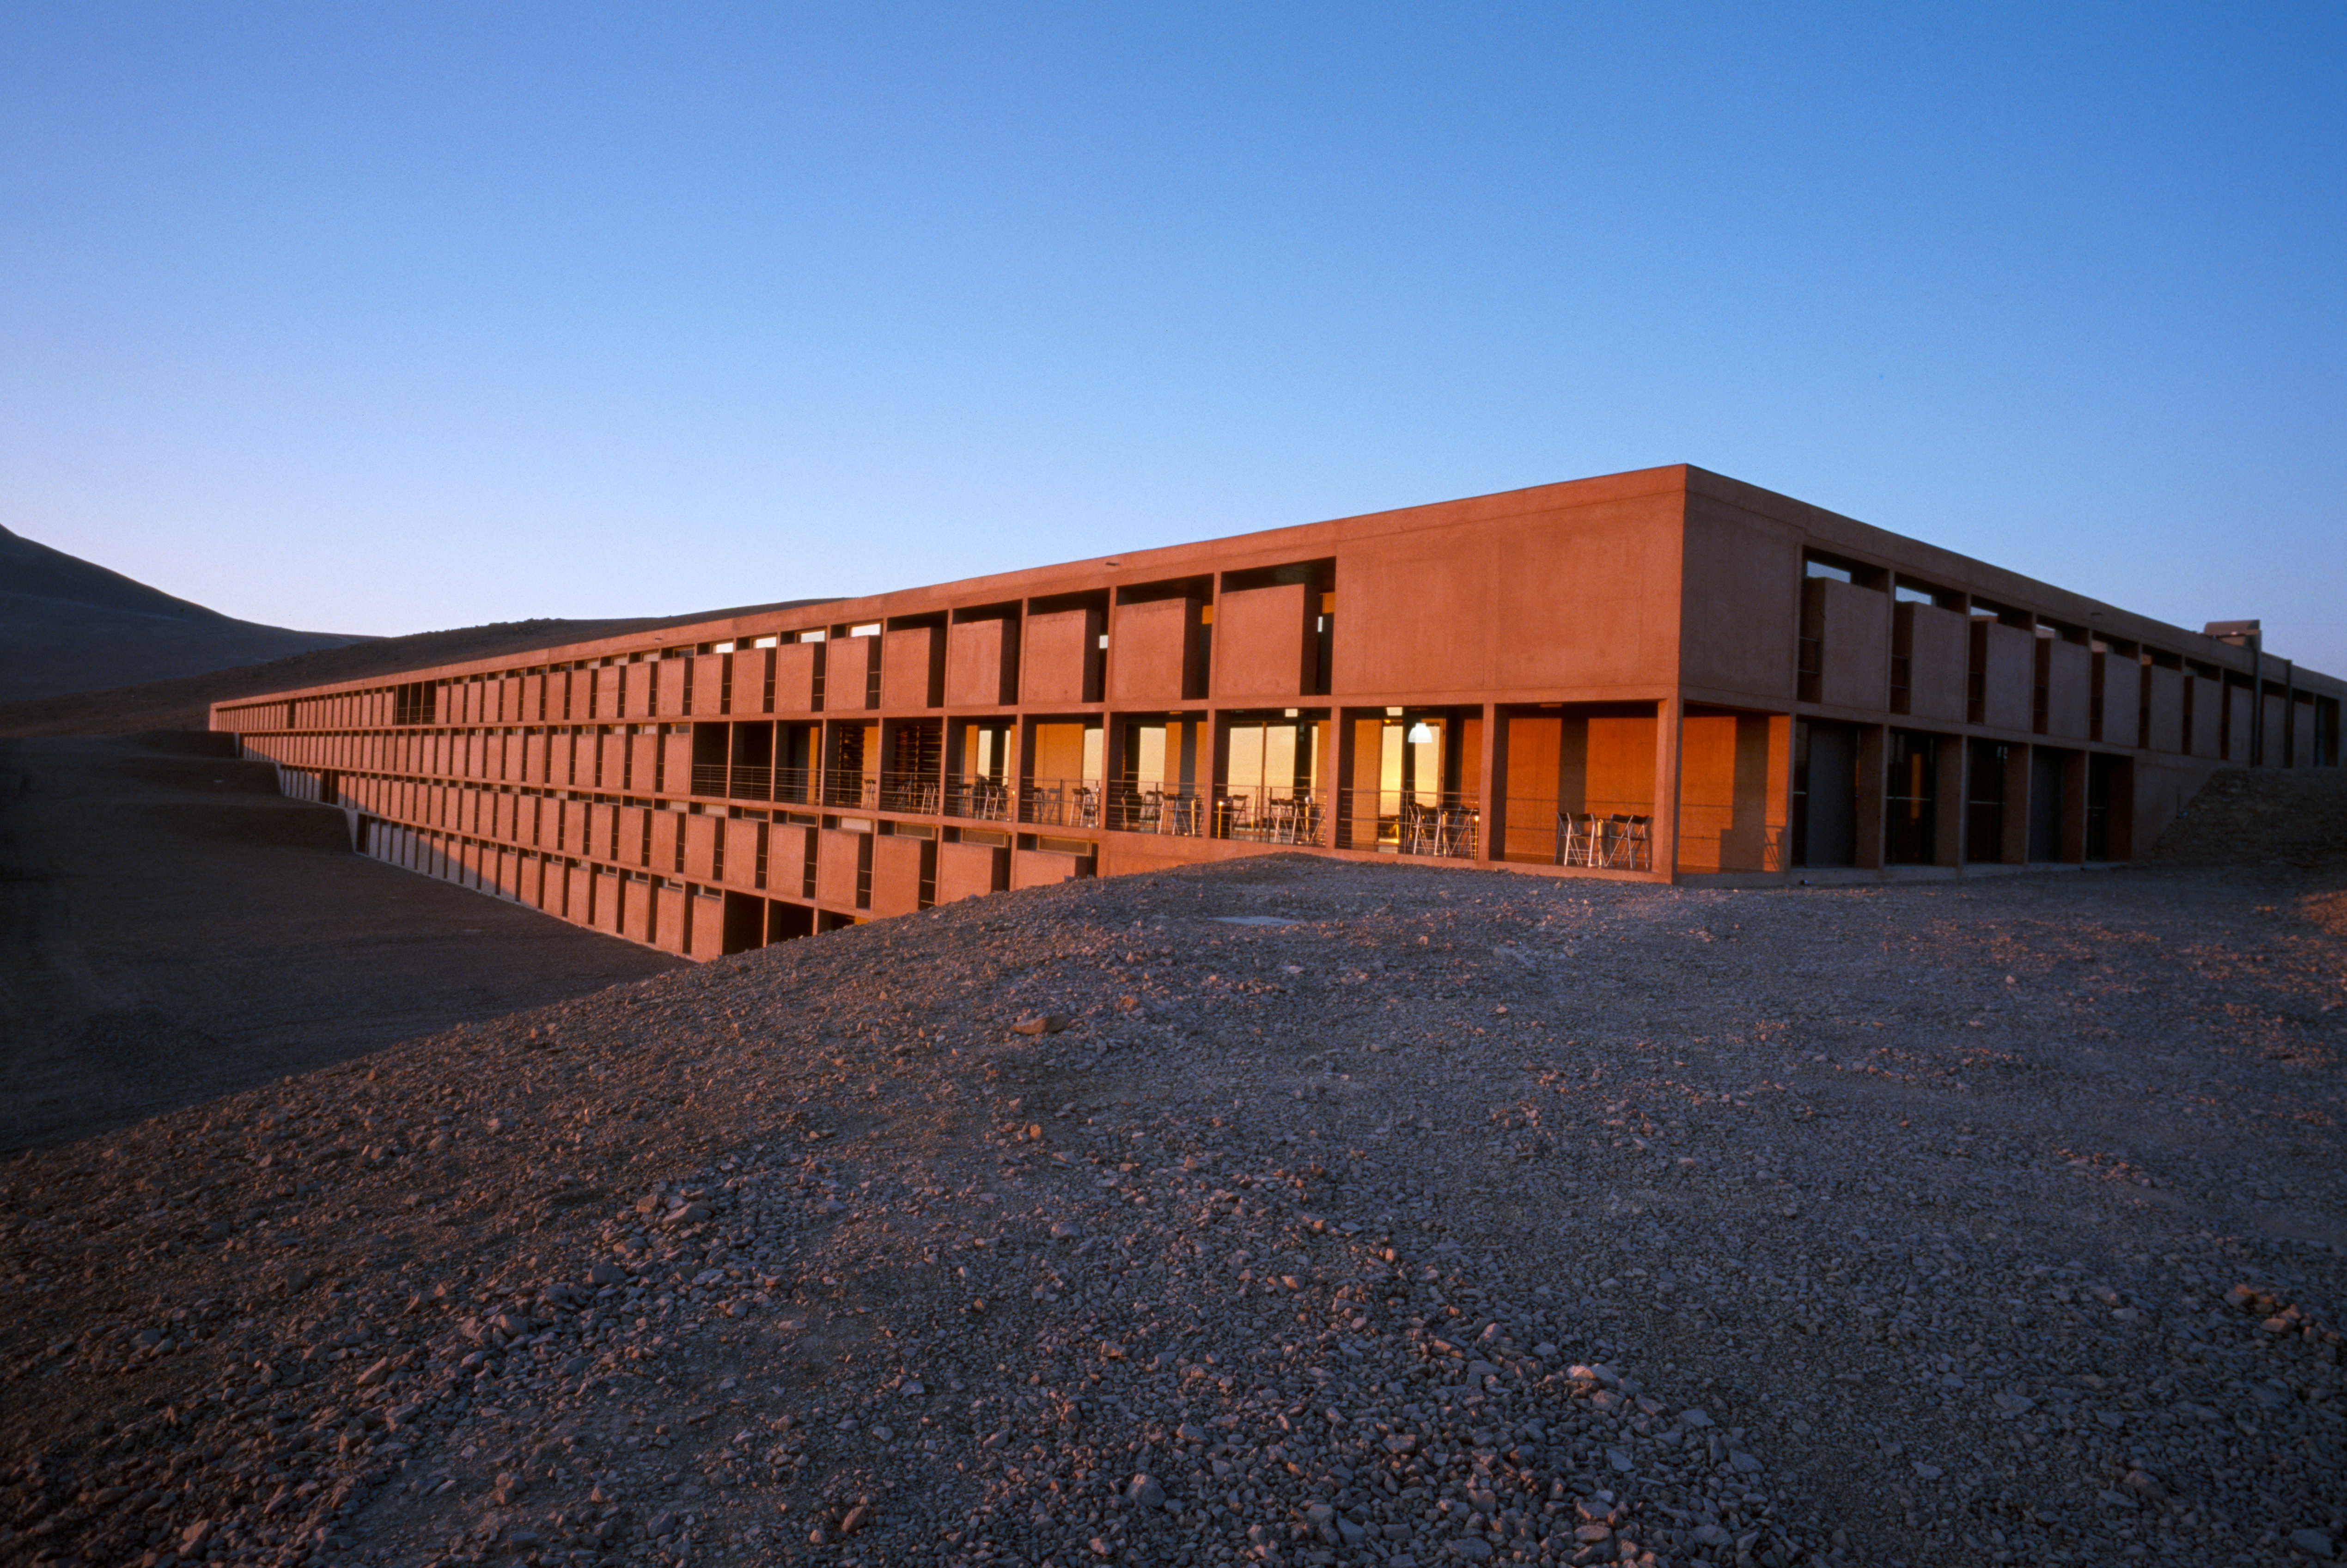

Paranal Residencia

The Paranal Residencia, in the Chilean Atacama Desert in March 2002.

Credit: ESO